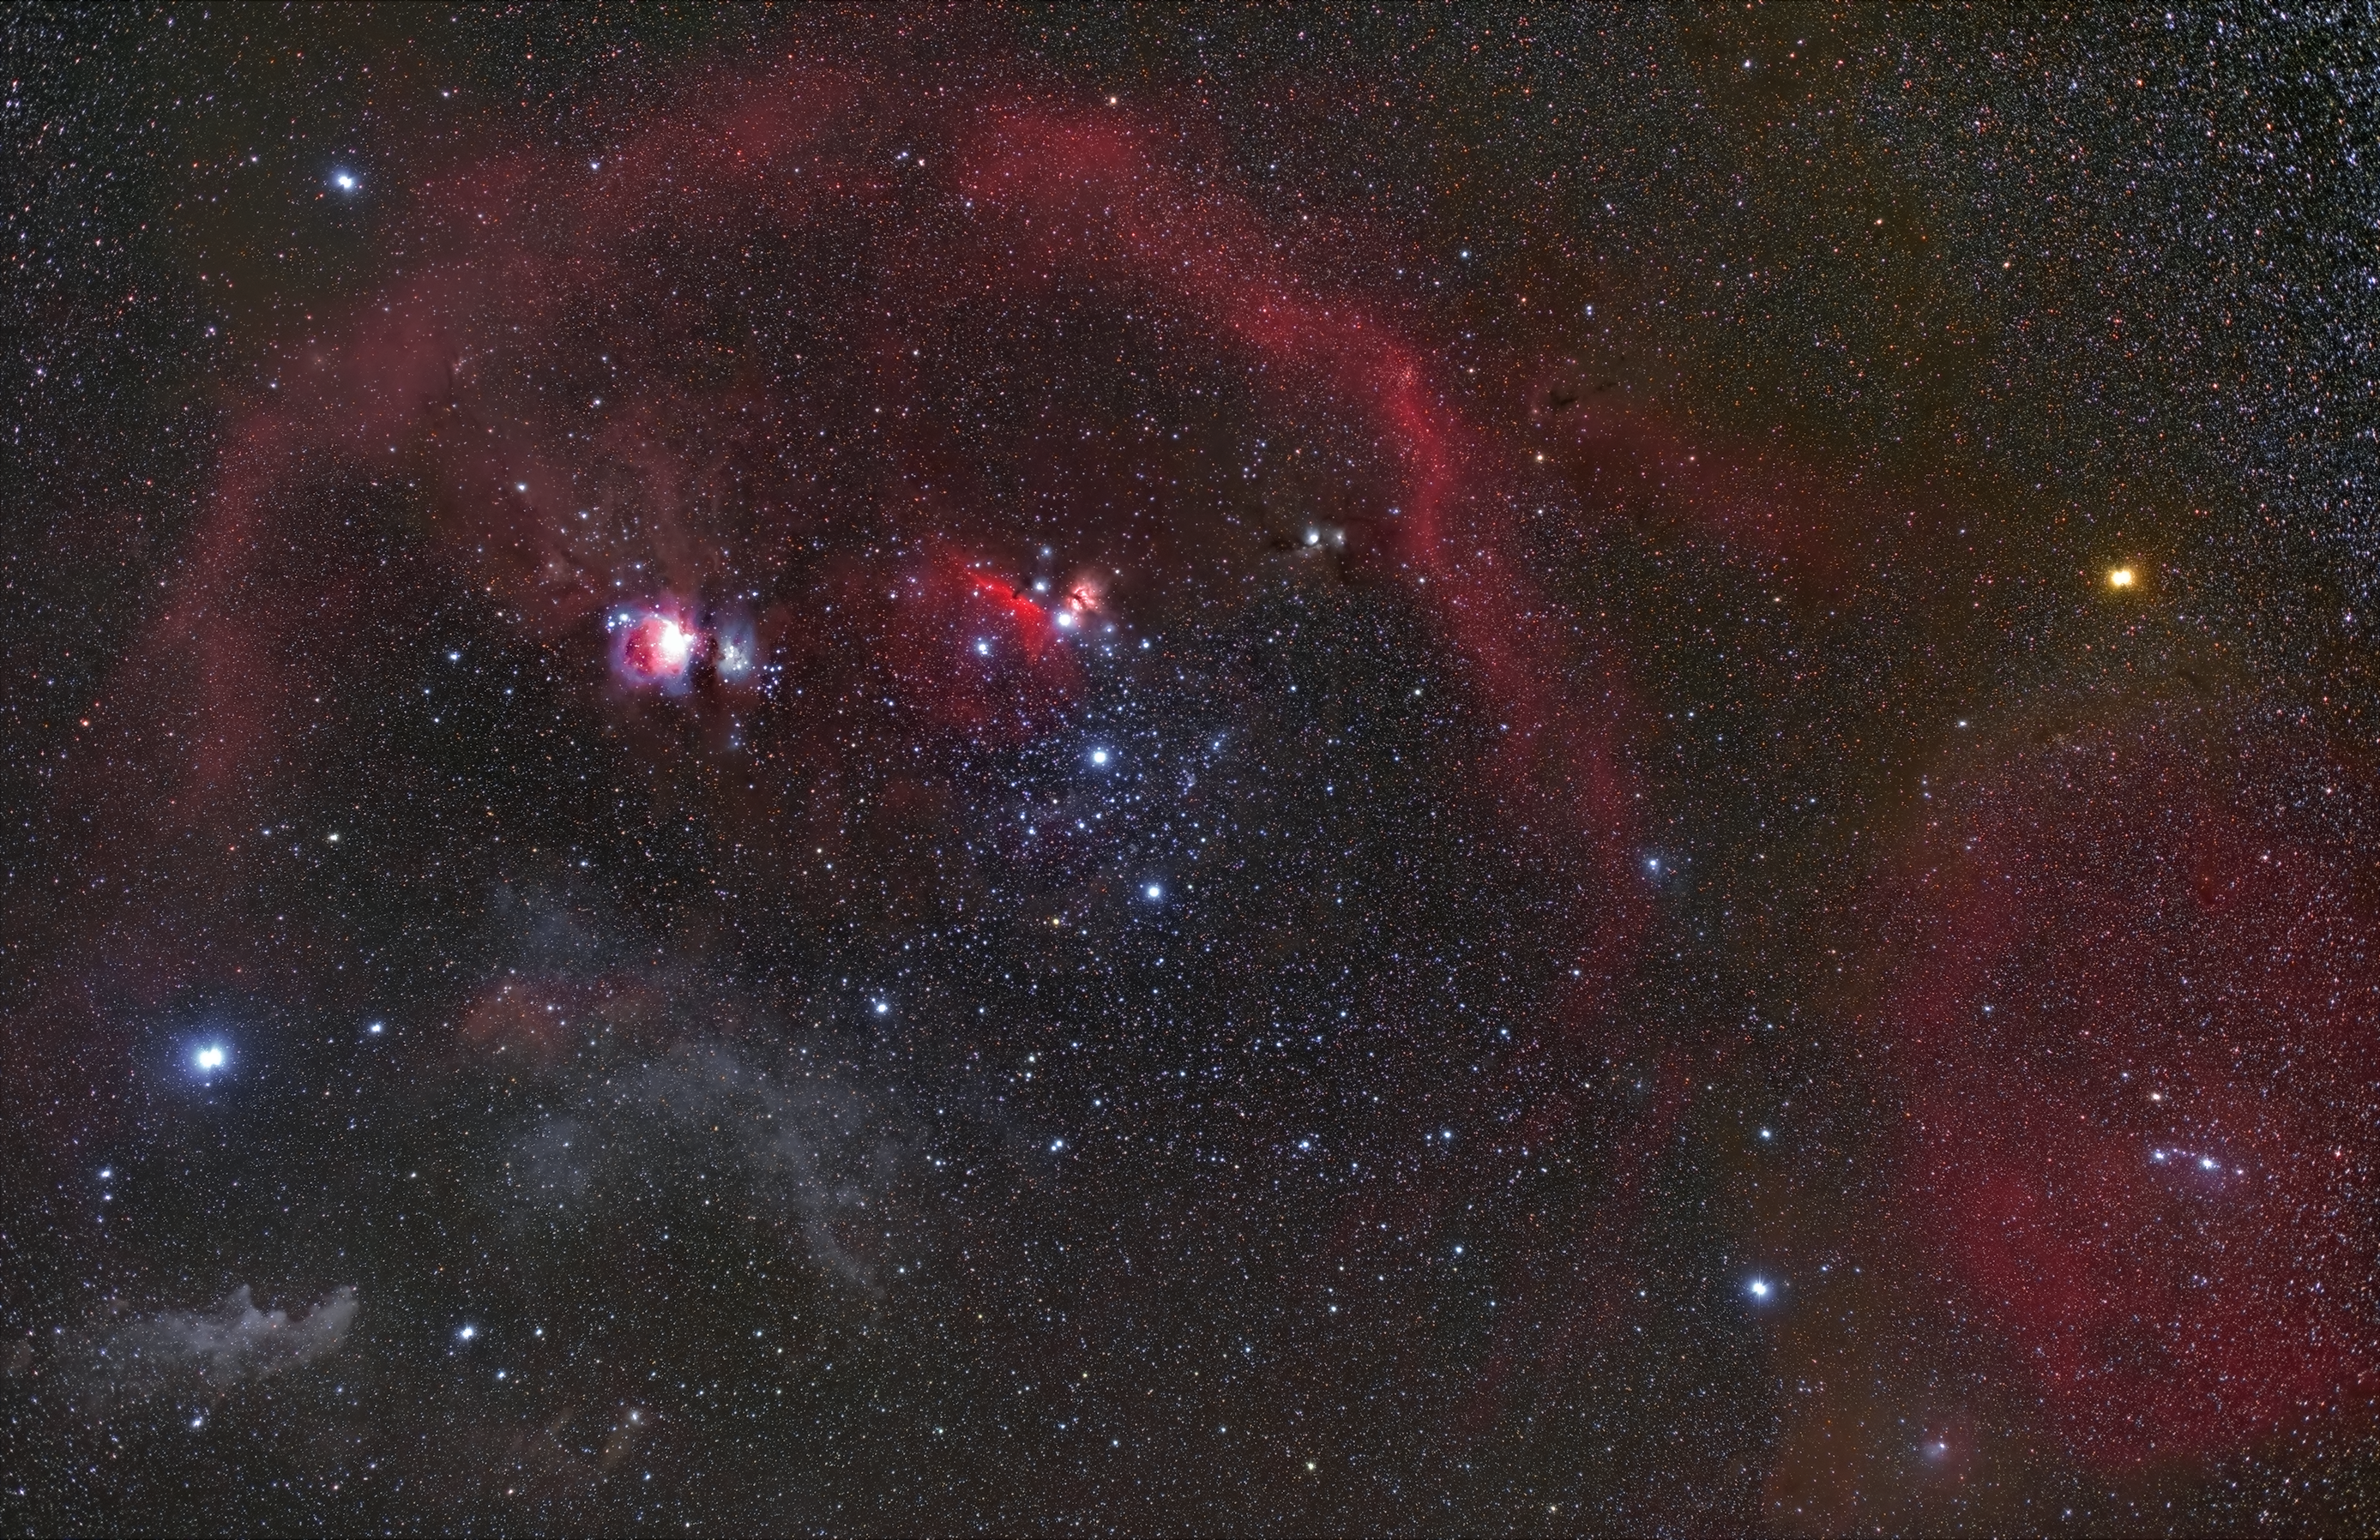

Orion constellation

Imaged from ESO's La Silla Observatory, this photograph brilliantly captures the full Orion constellation and arcs of gas and dust weaving through the constellation. Just to the left of the the Hunter's three-star belt is the bright Orion Nebula, one of the most well known star-forming regions.

Credit: Zdeněk Bardon/ESO